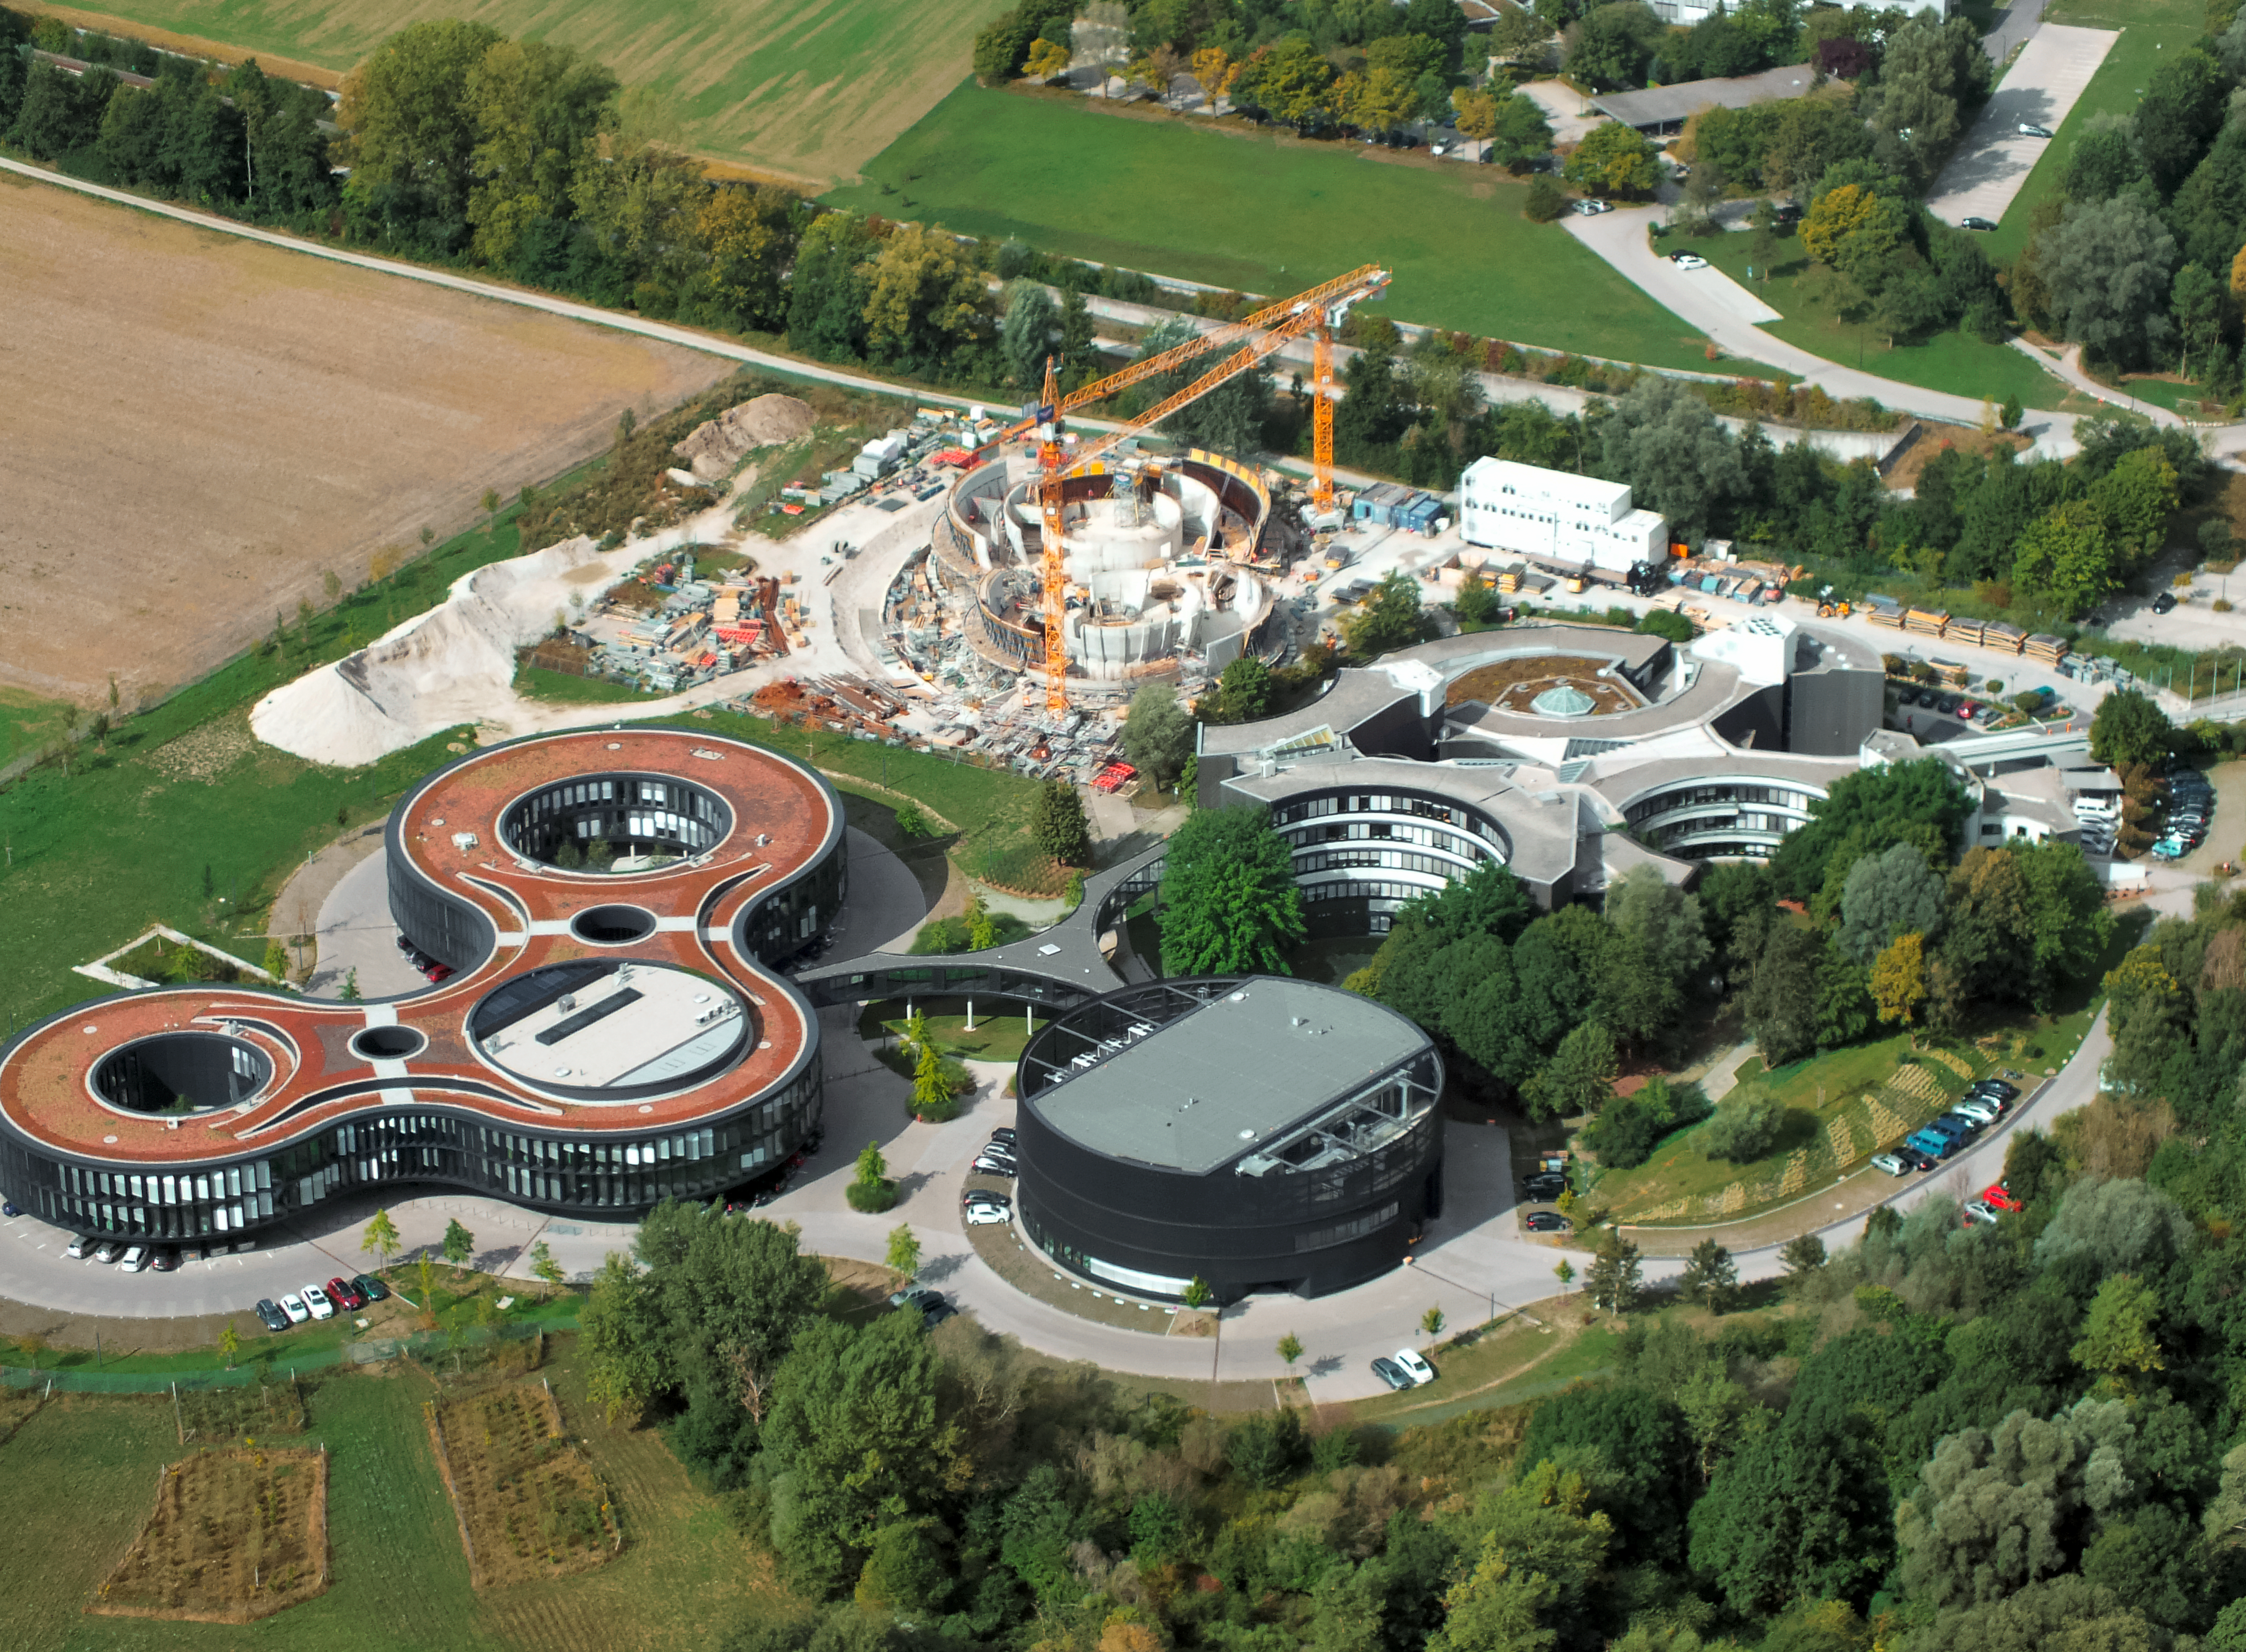

Aerial view of ESO Headquarters

In Garching bei München, nestled into the lush Bavarian landscape, are the ESO Headquarters and the ESO Supernova Planetarium & Visitor Centre, both of which are pictured in this incredible image from an ultralight plane.

The construction site of the ESO Supernova can be seen encircled by cranes towards the top of this image. The original ESO Headquarters building can be seen to its right, with the new extension building — identifiable through its distinct red roof — to its left.

The black, rounded building is the technical building, where work on new instruments is carried out.

Credit: ESO/E. Graf